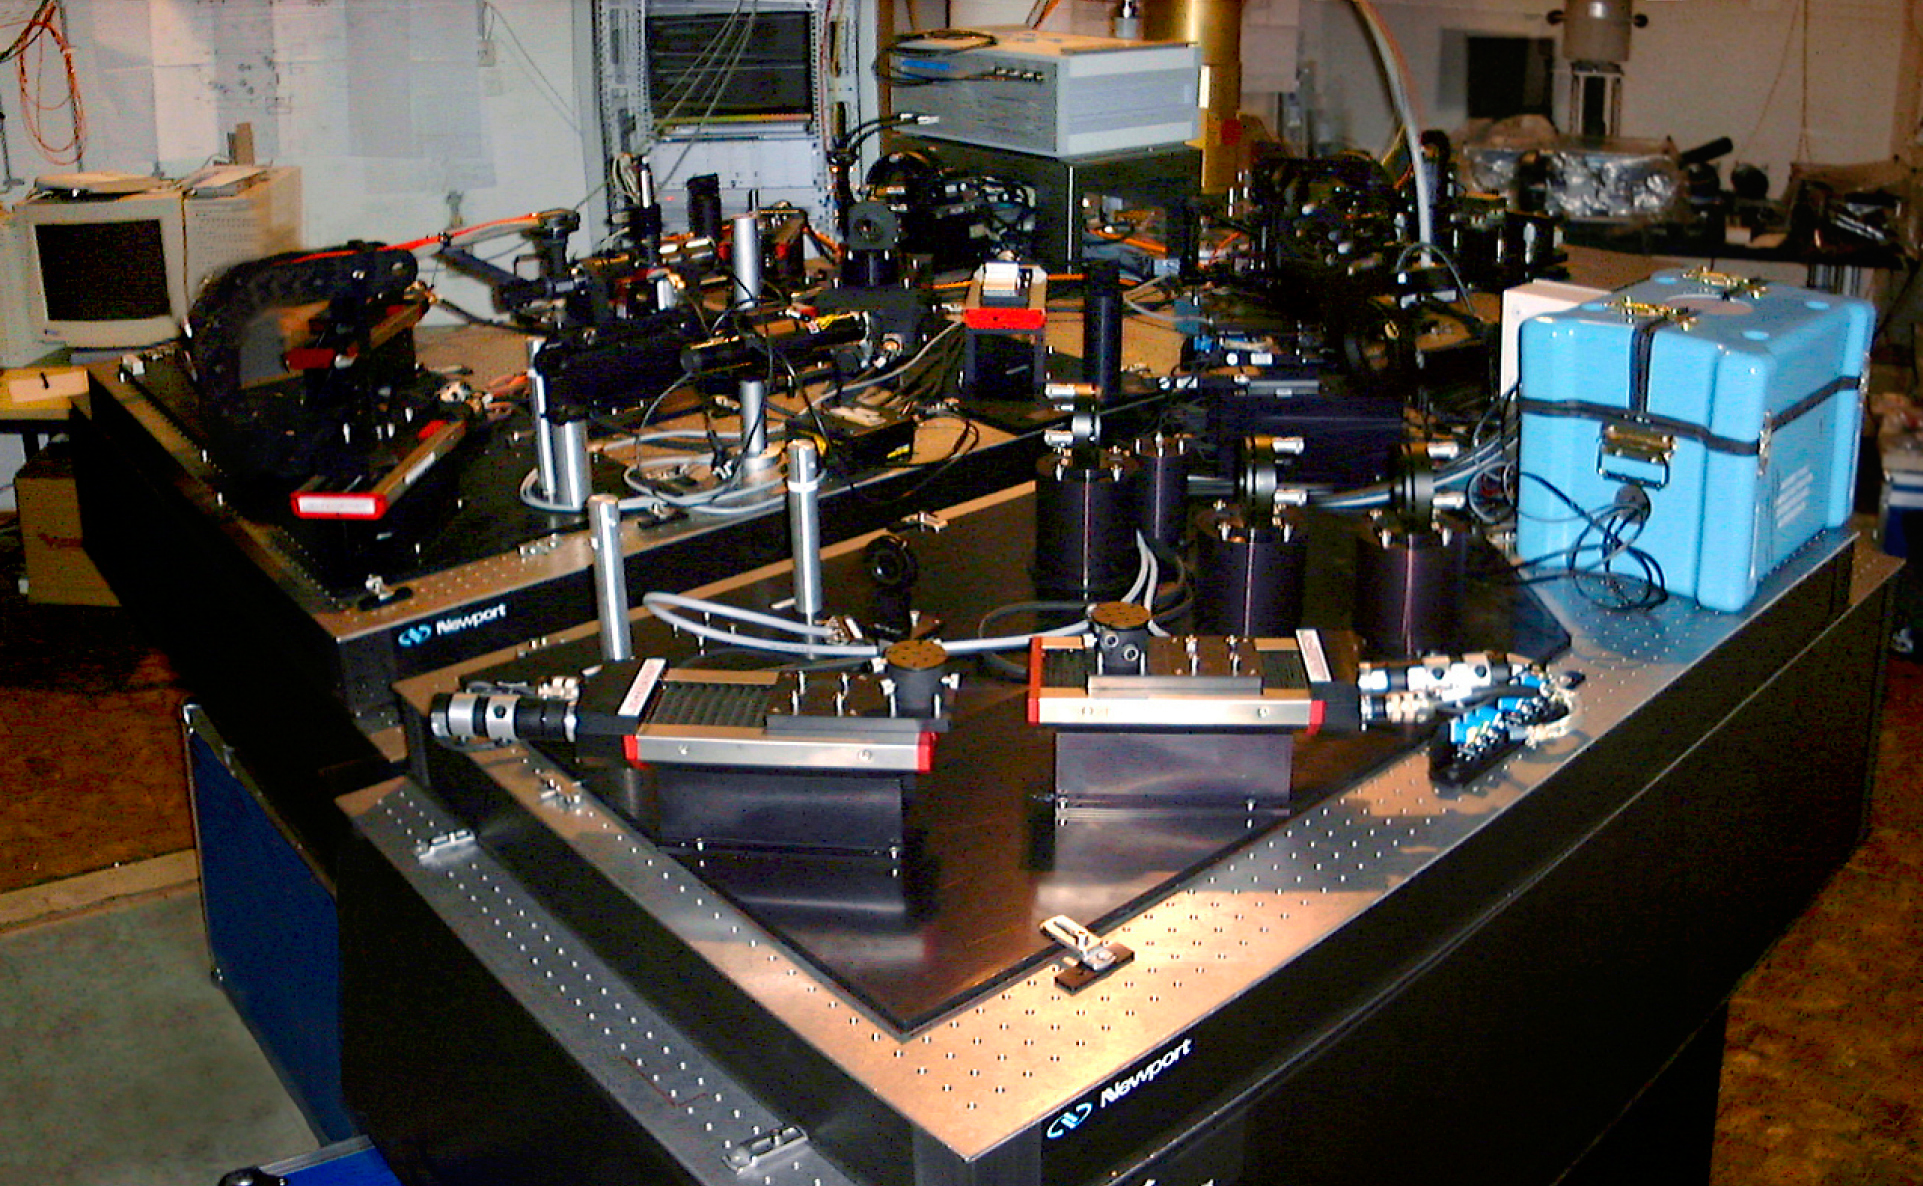

Test of the VLTI instrument VINCI at ESO Headquarters Optical Lab

This photo shows the various components of the complex VINCI instrument for the VLT Interferometer, during the tests that took place at the Optical Laboratory at the ESO Headquarters in Garching (Germany). It was later be installed in "clean-room" conditions within the Interferometric Laboratory at the Paranal Observatory.

Credit: ESO